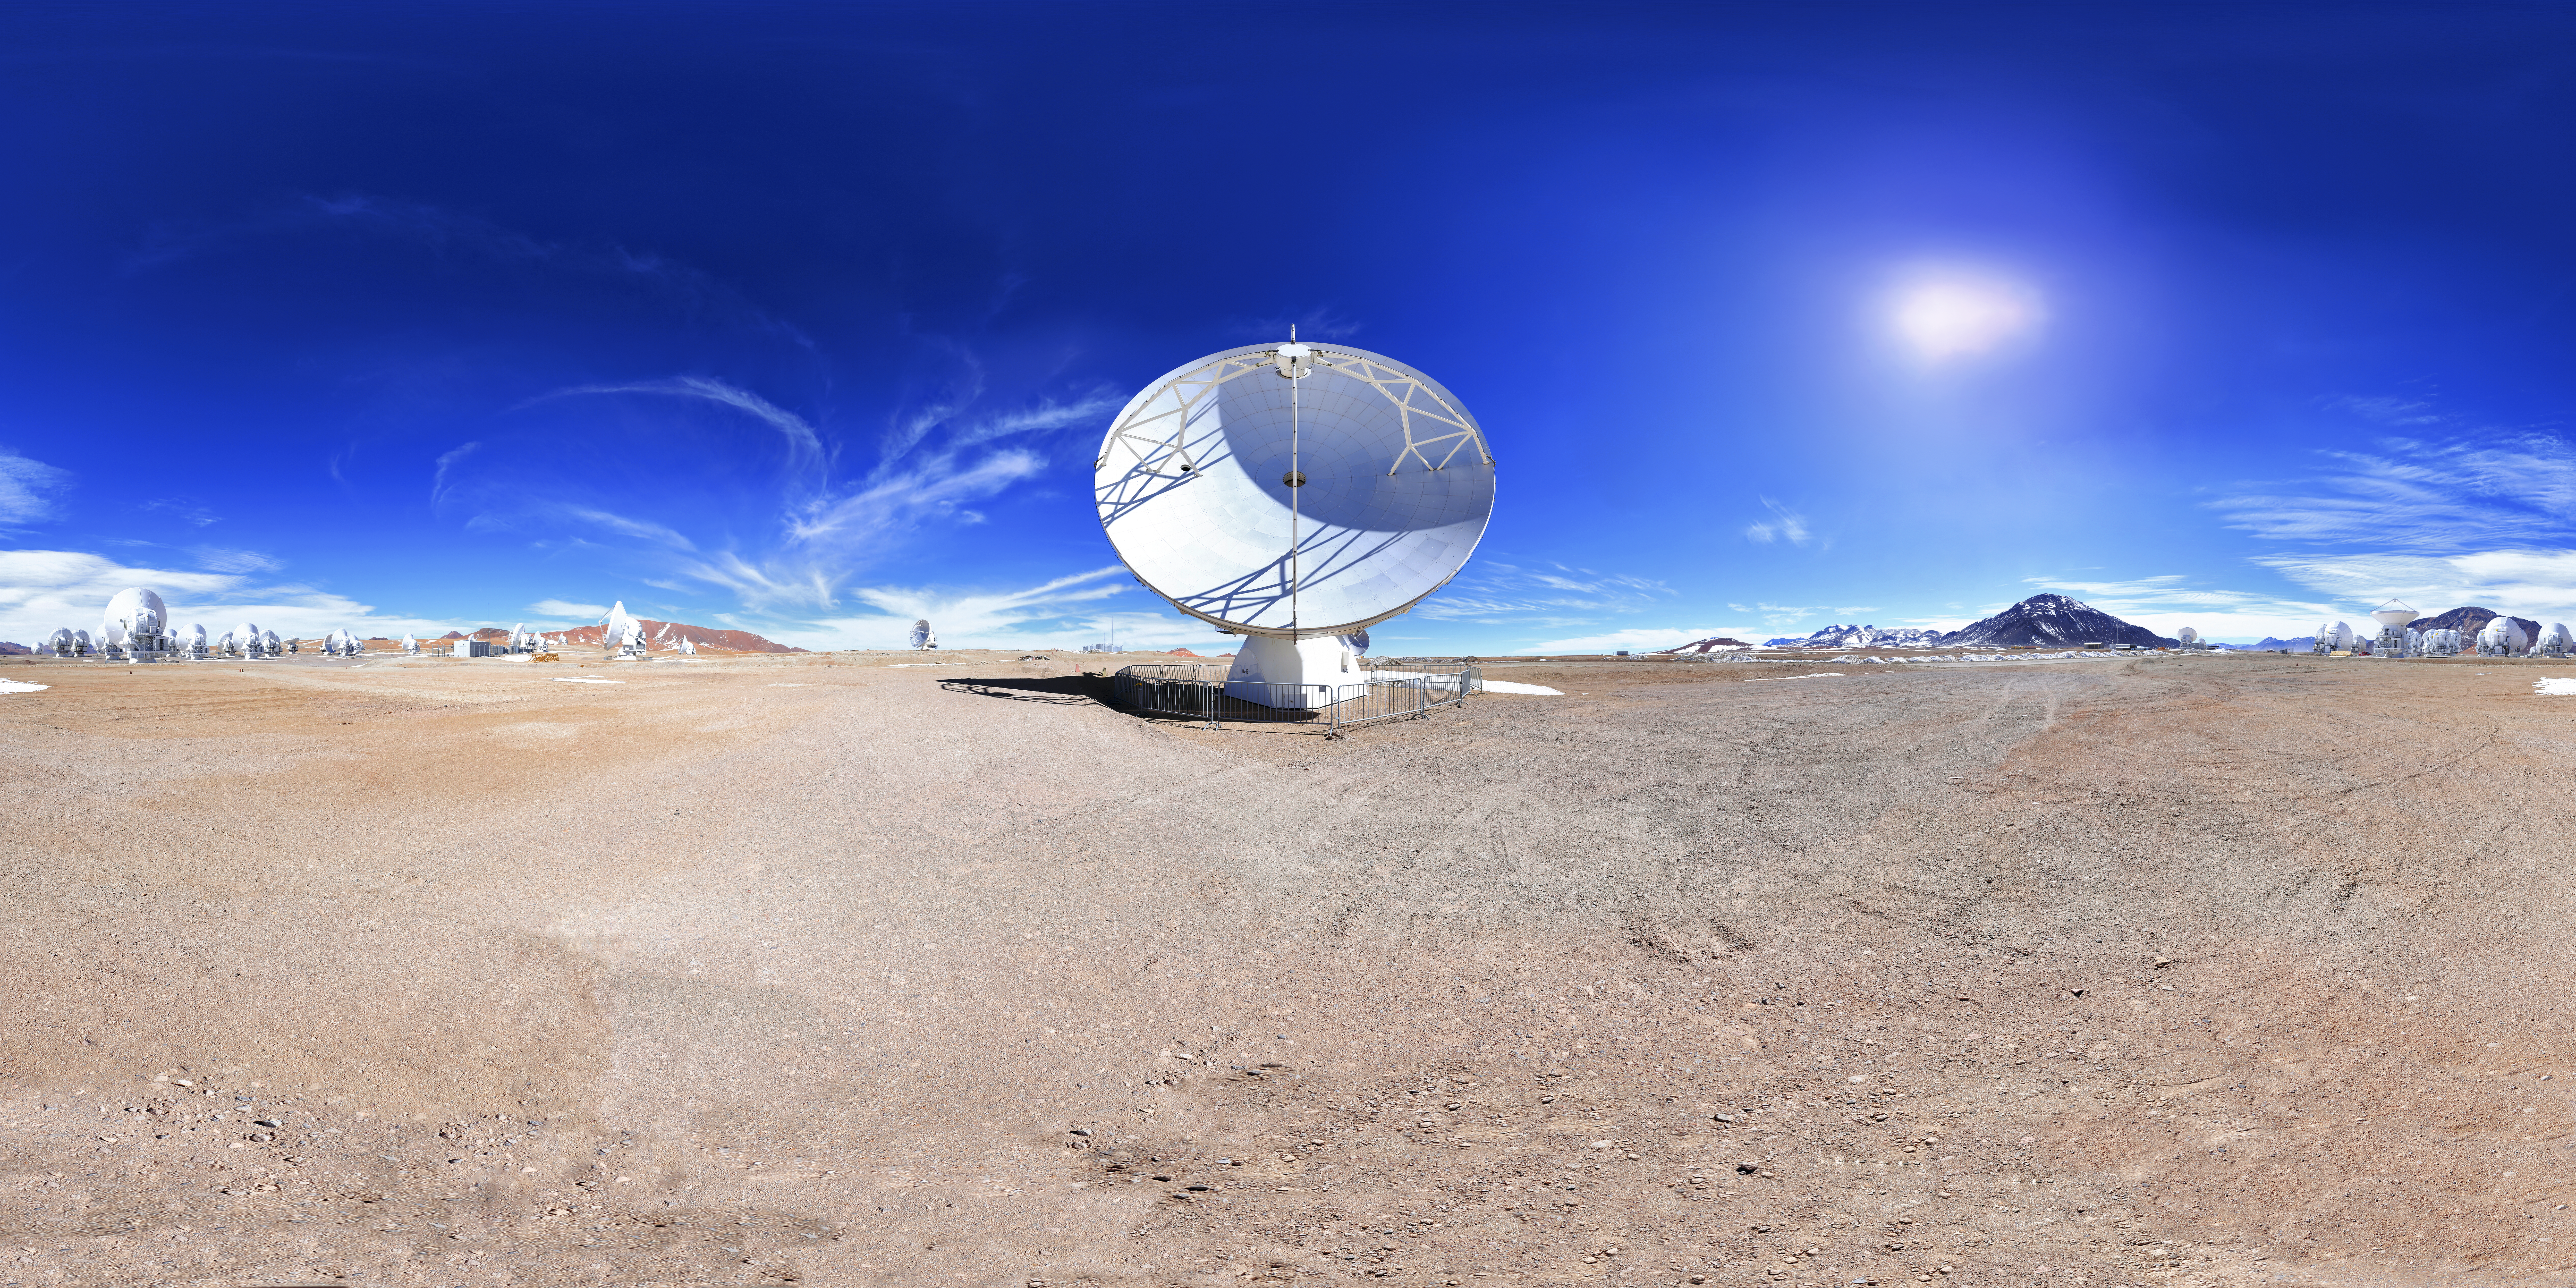

Foreground antenna

The sweeping expanse of the Chajnantor plateau in Chile's Atacama desert plays host to the Atacama Large Millimeter/submillimeter Array, partly owned by ESO. One of the telescope's 66 antennas fills the foreground here.

Credit: F. Char/ESO